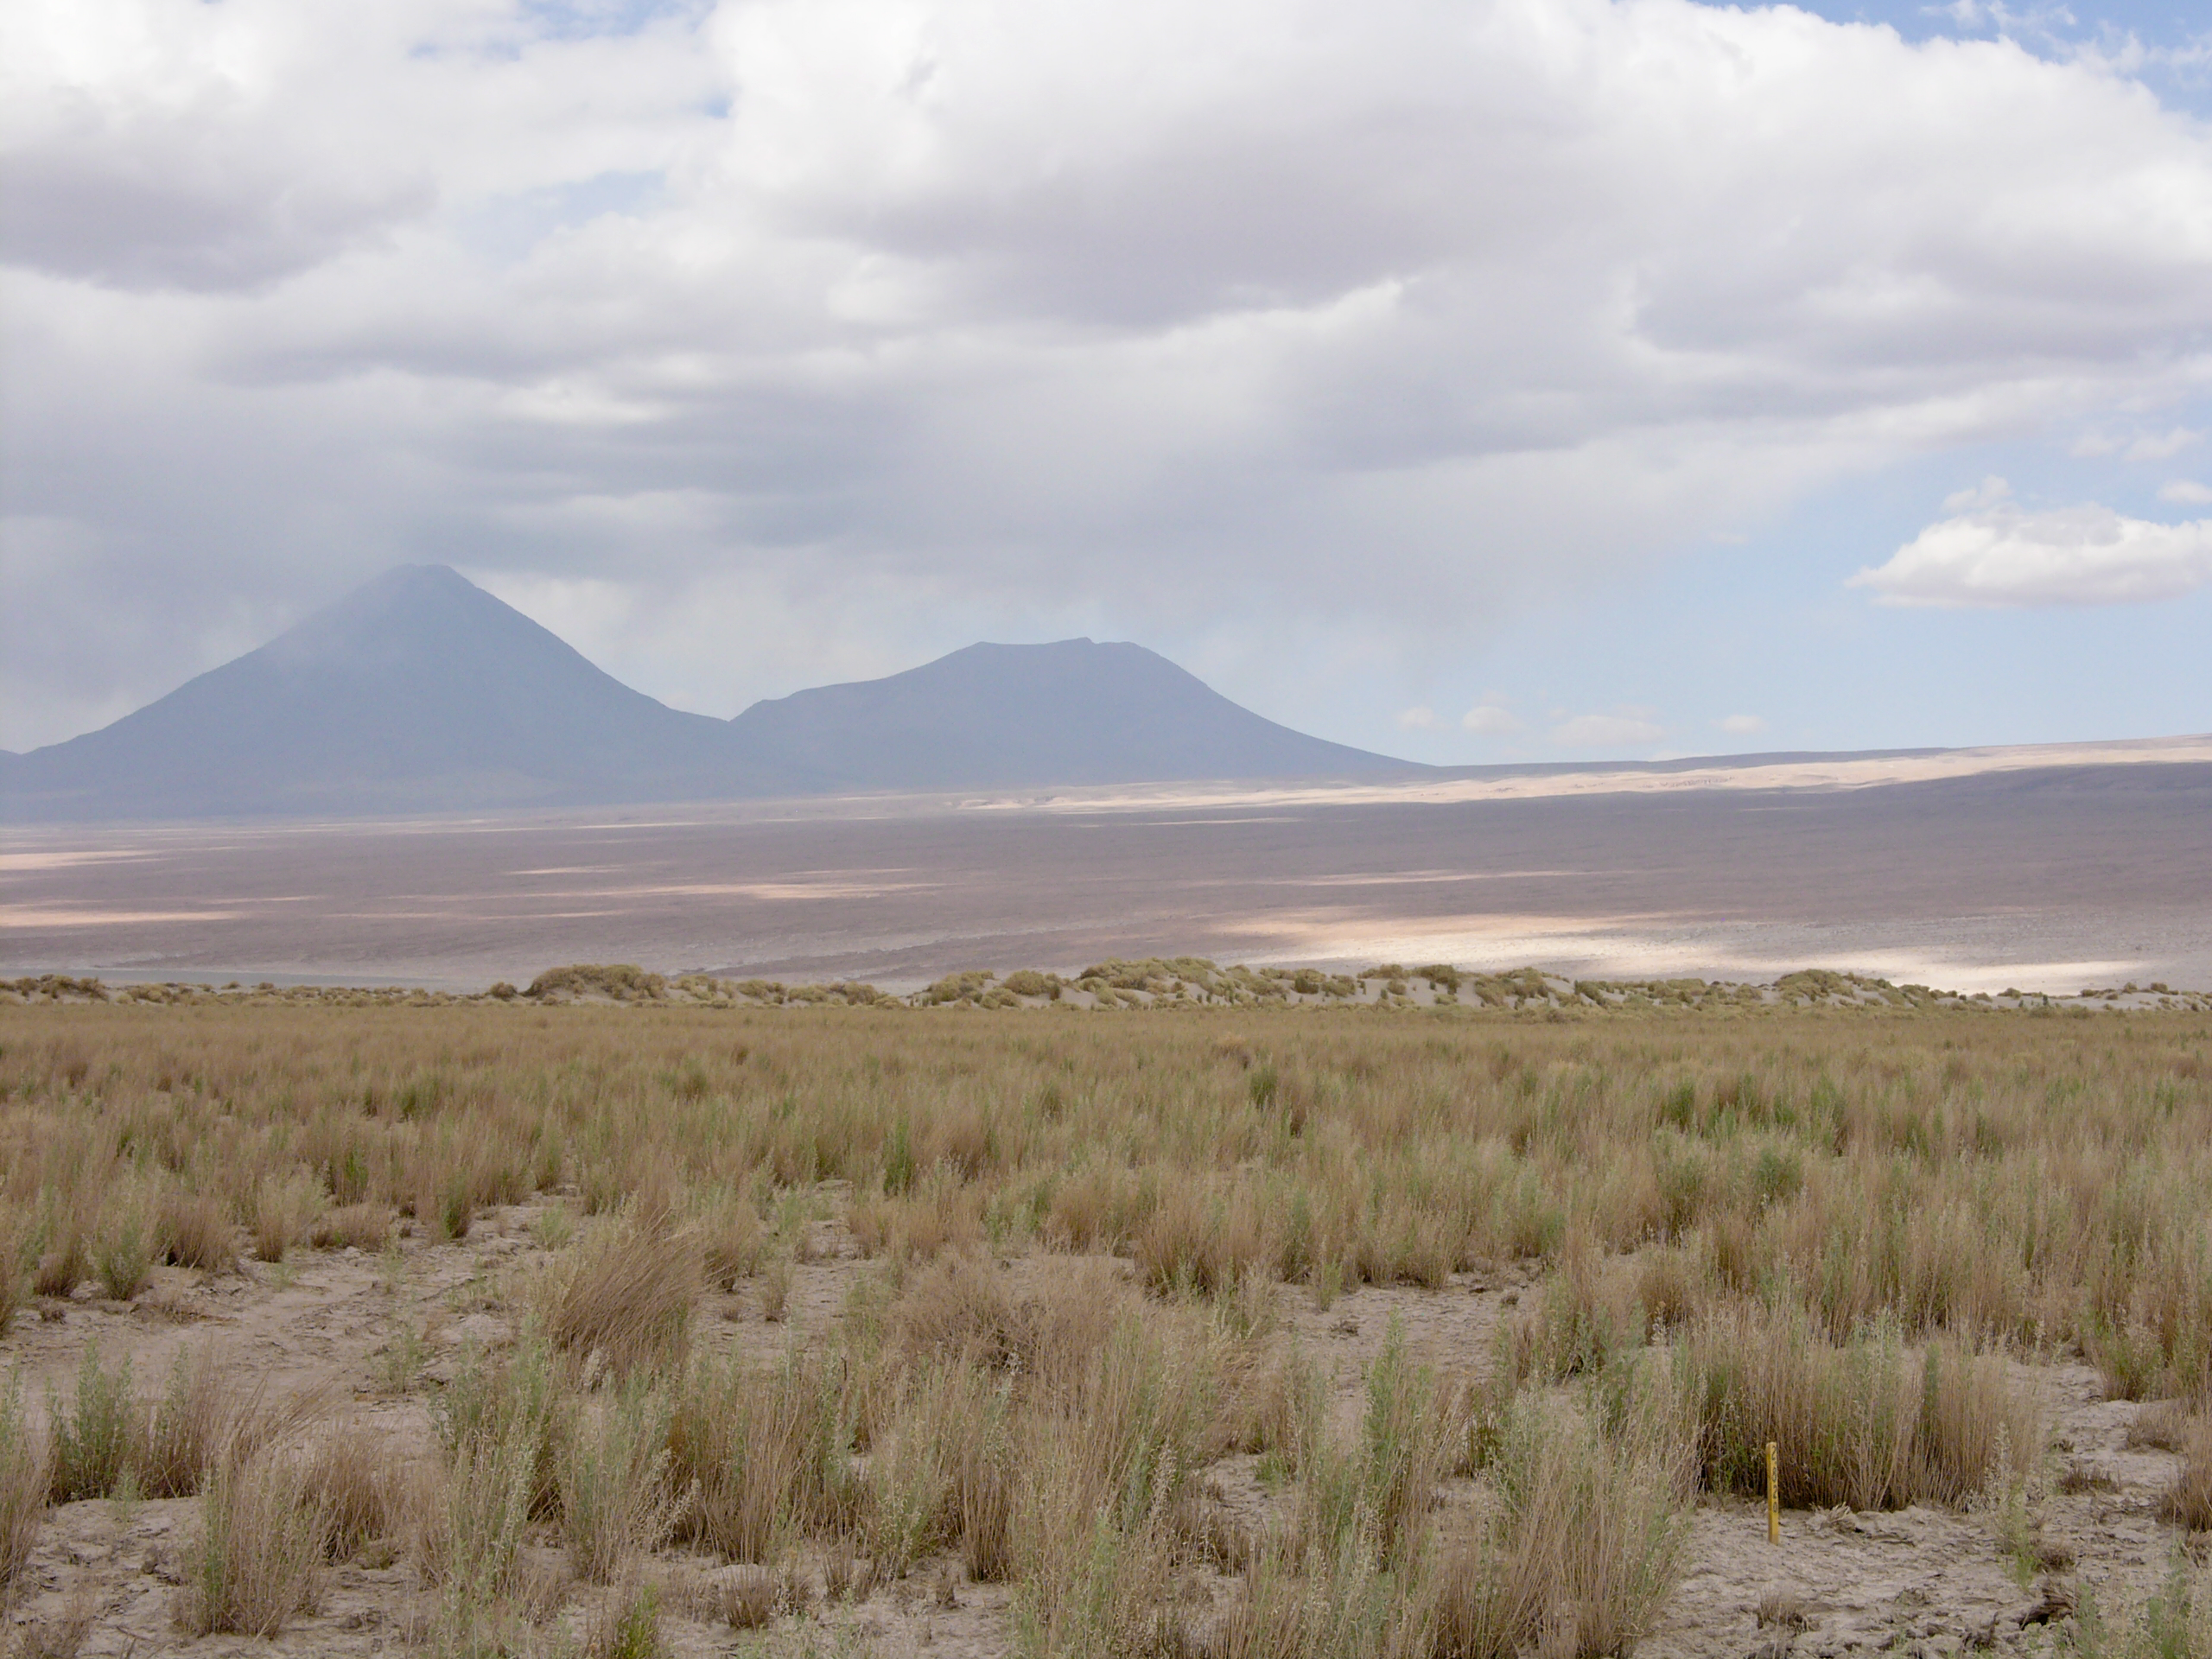

Atacama flora

A hint of life in the Chilean desert. This plant is typical of the natural environment around the ALMA site. This picture was obtained in August 2004.

Credit: ESO